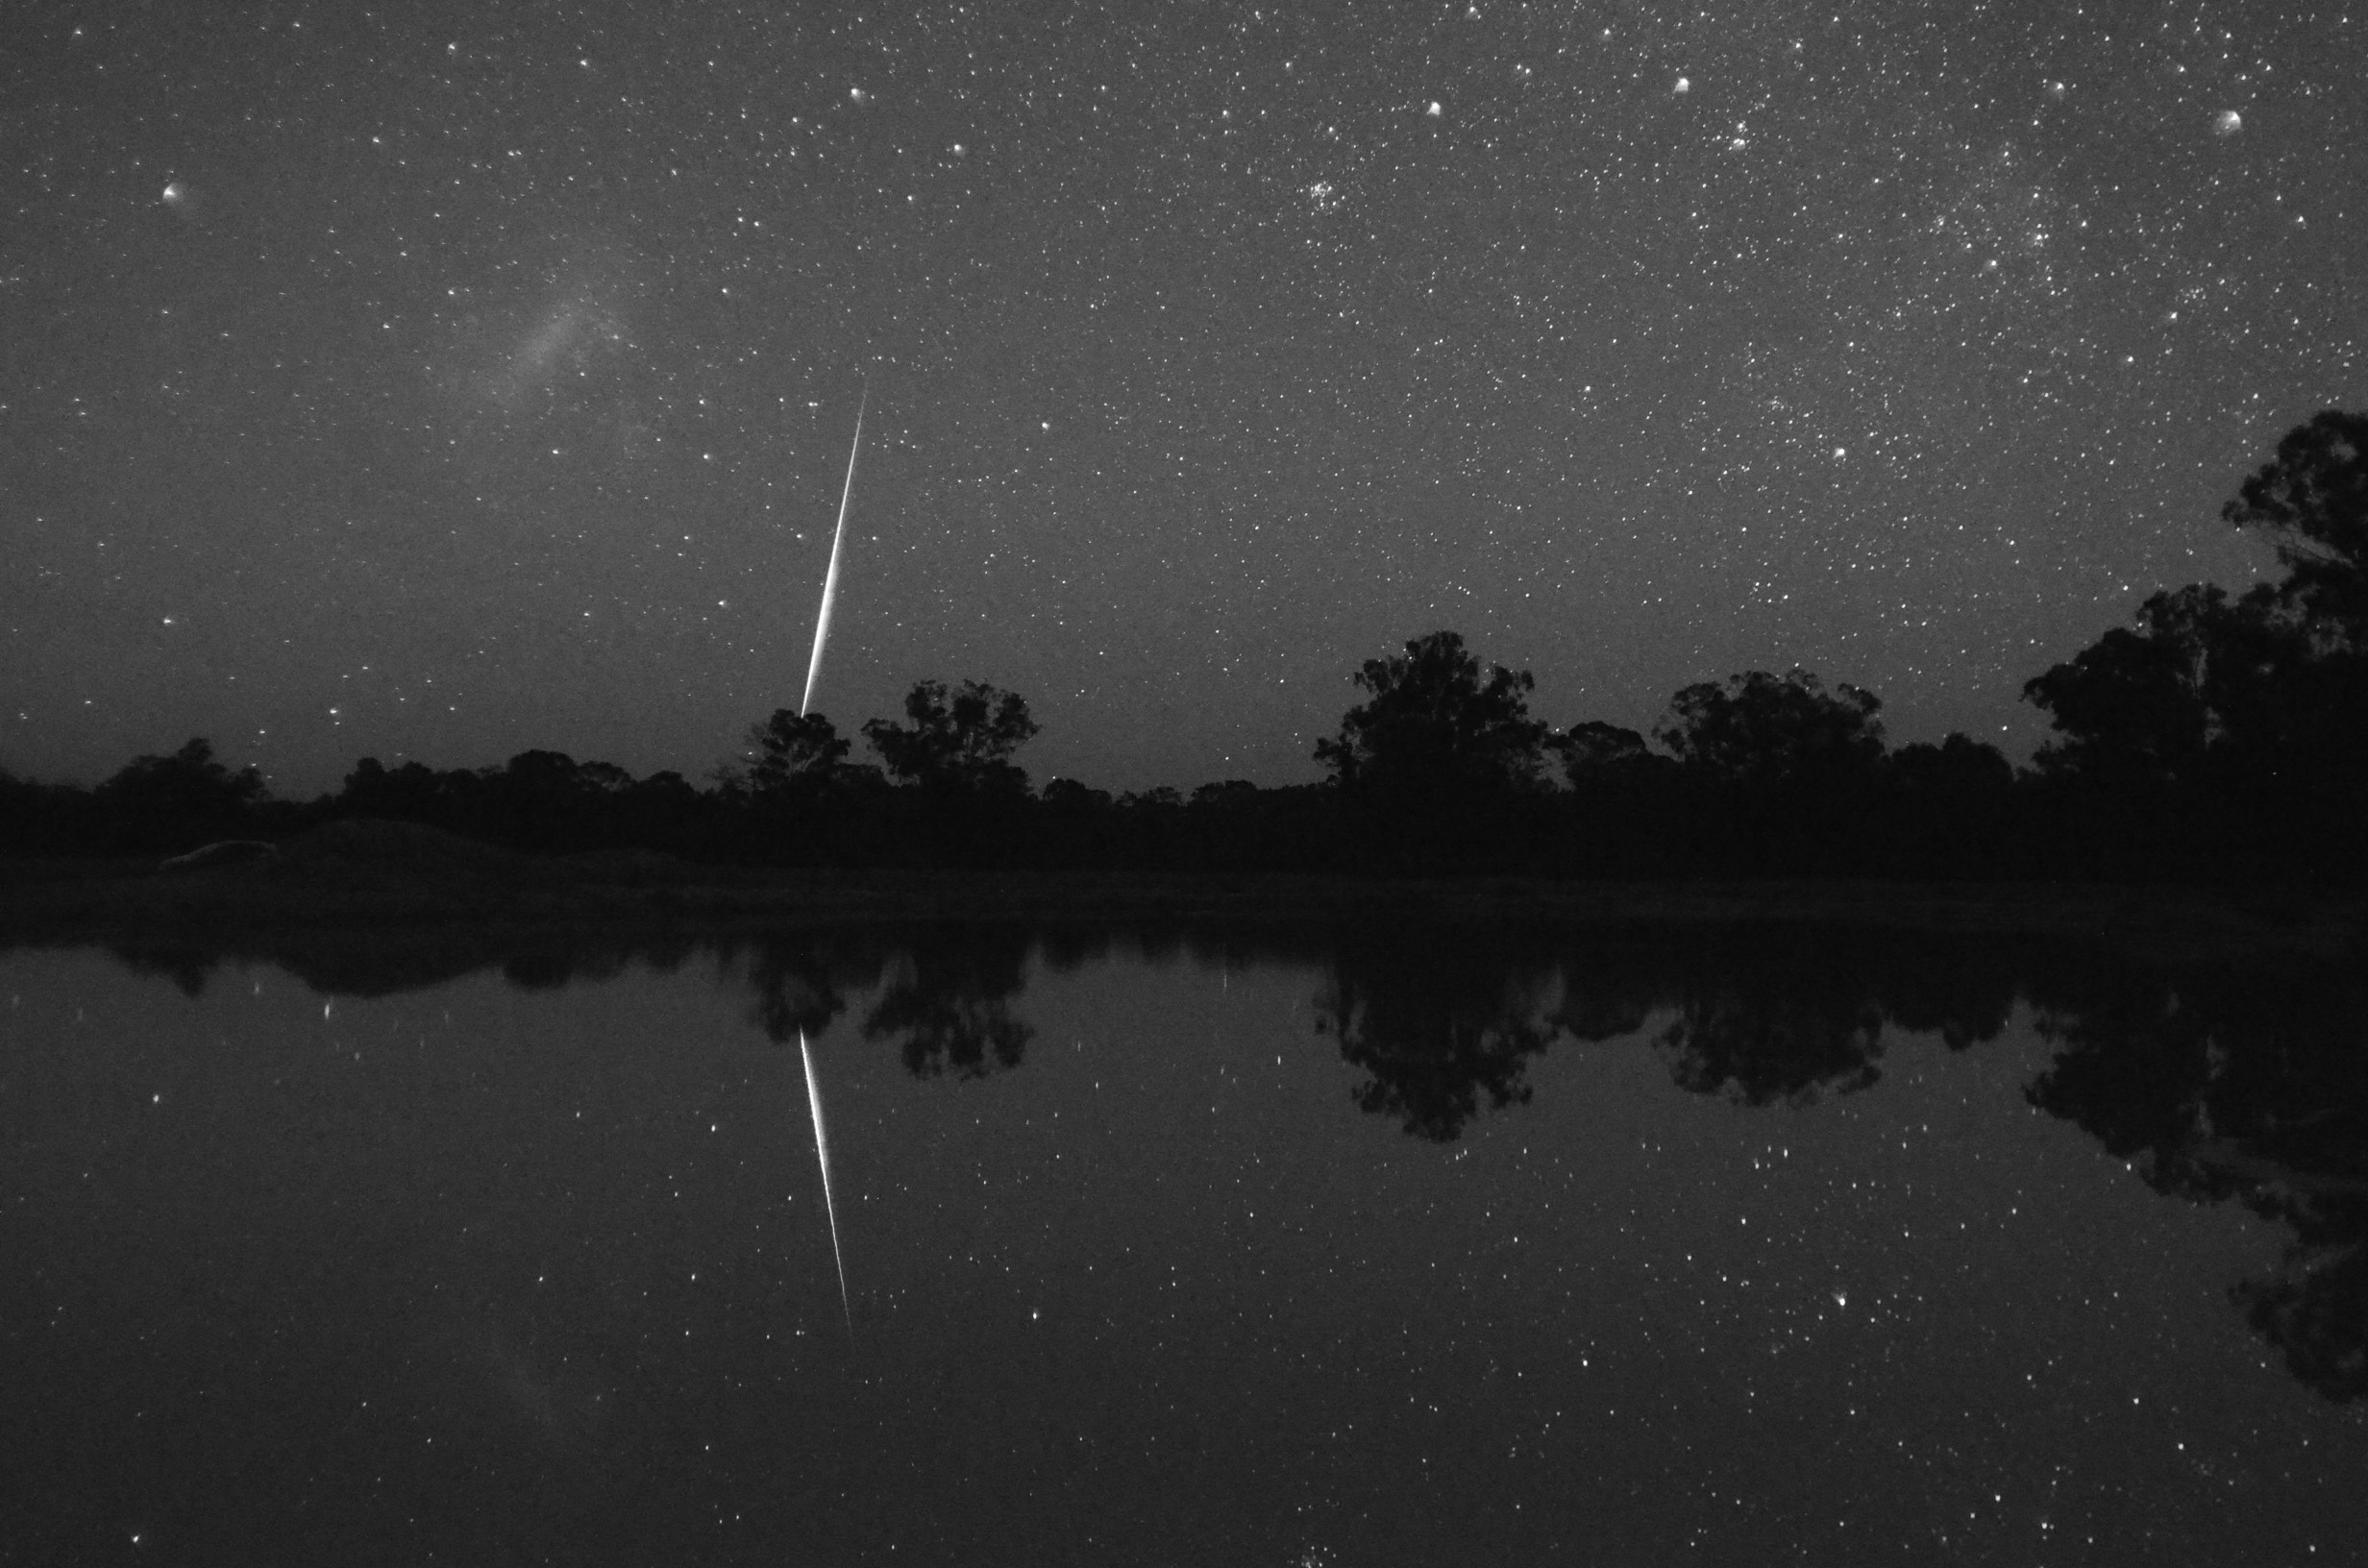

Between Two Skies

Image title: Between Two Skies
Author: Fabrizio Melandri
Country: Italy

Taken from Narrabri, Australia, in April 2014, this photograph shows a meteor next to the Large Magellanic Cloud and the reflection of all this in the water.

The Magellanic Clouds are named after the Portuguese explorer Ferdinand Magellan, who made the first maps of the southern part of South America in the early 16th century but did not survive his expedition voyage. His shipmates called the two nebulae after him, and it was only in the 20th century that astronomy research discovered that they are in fact dwarf galaxies accompanying our own.

In the 18th century, the French mathematician J-N. Lacaille, who lived in South Africa for some years in order to draw maps of the sky and the land, invented some new constellations. He measured the positions of some faint stars and listed them in his star catalogue, but did not try to overlay beautiful drawings of real-world objects on the star patterns, so he could name them however he wanted. He was based in the trade station that is now the city of Cape Town and, from this bay, Table Mountain is visible. Lacaille learned from the navigators that they used the clouds around this mountain to predict whether or not the wind would blow in the correct direction and allow for sailing. Normally, there is a huge white cloud at the top of Table Mountain, so Lacaille considered the larger one of the two dwarf galaxies not a “Magellanic Cloud”, but the cloud at Table Mountain. Consequently, he invented the constellation “Mensa”, Table Mountain, in the small area of faint stars directly attached to this dwarf galaxy.

Also see image in Zenodo: https://doi.org/10.5281/zenodo.7425545

Credit: Fabrizio Melandri/IAU OAE